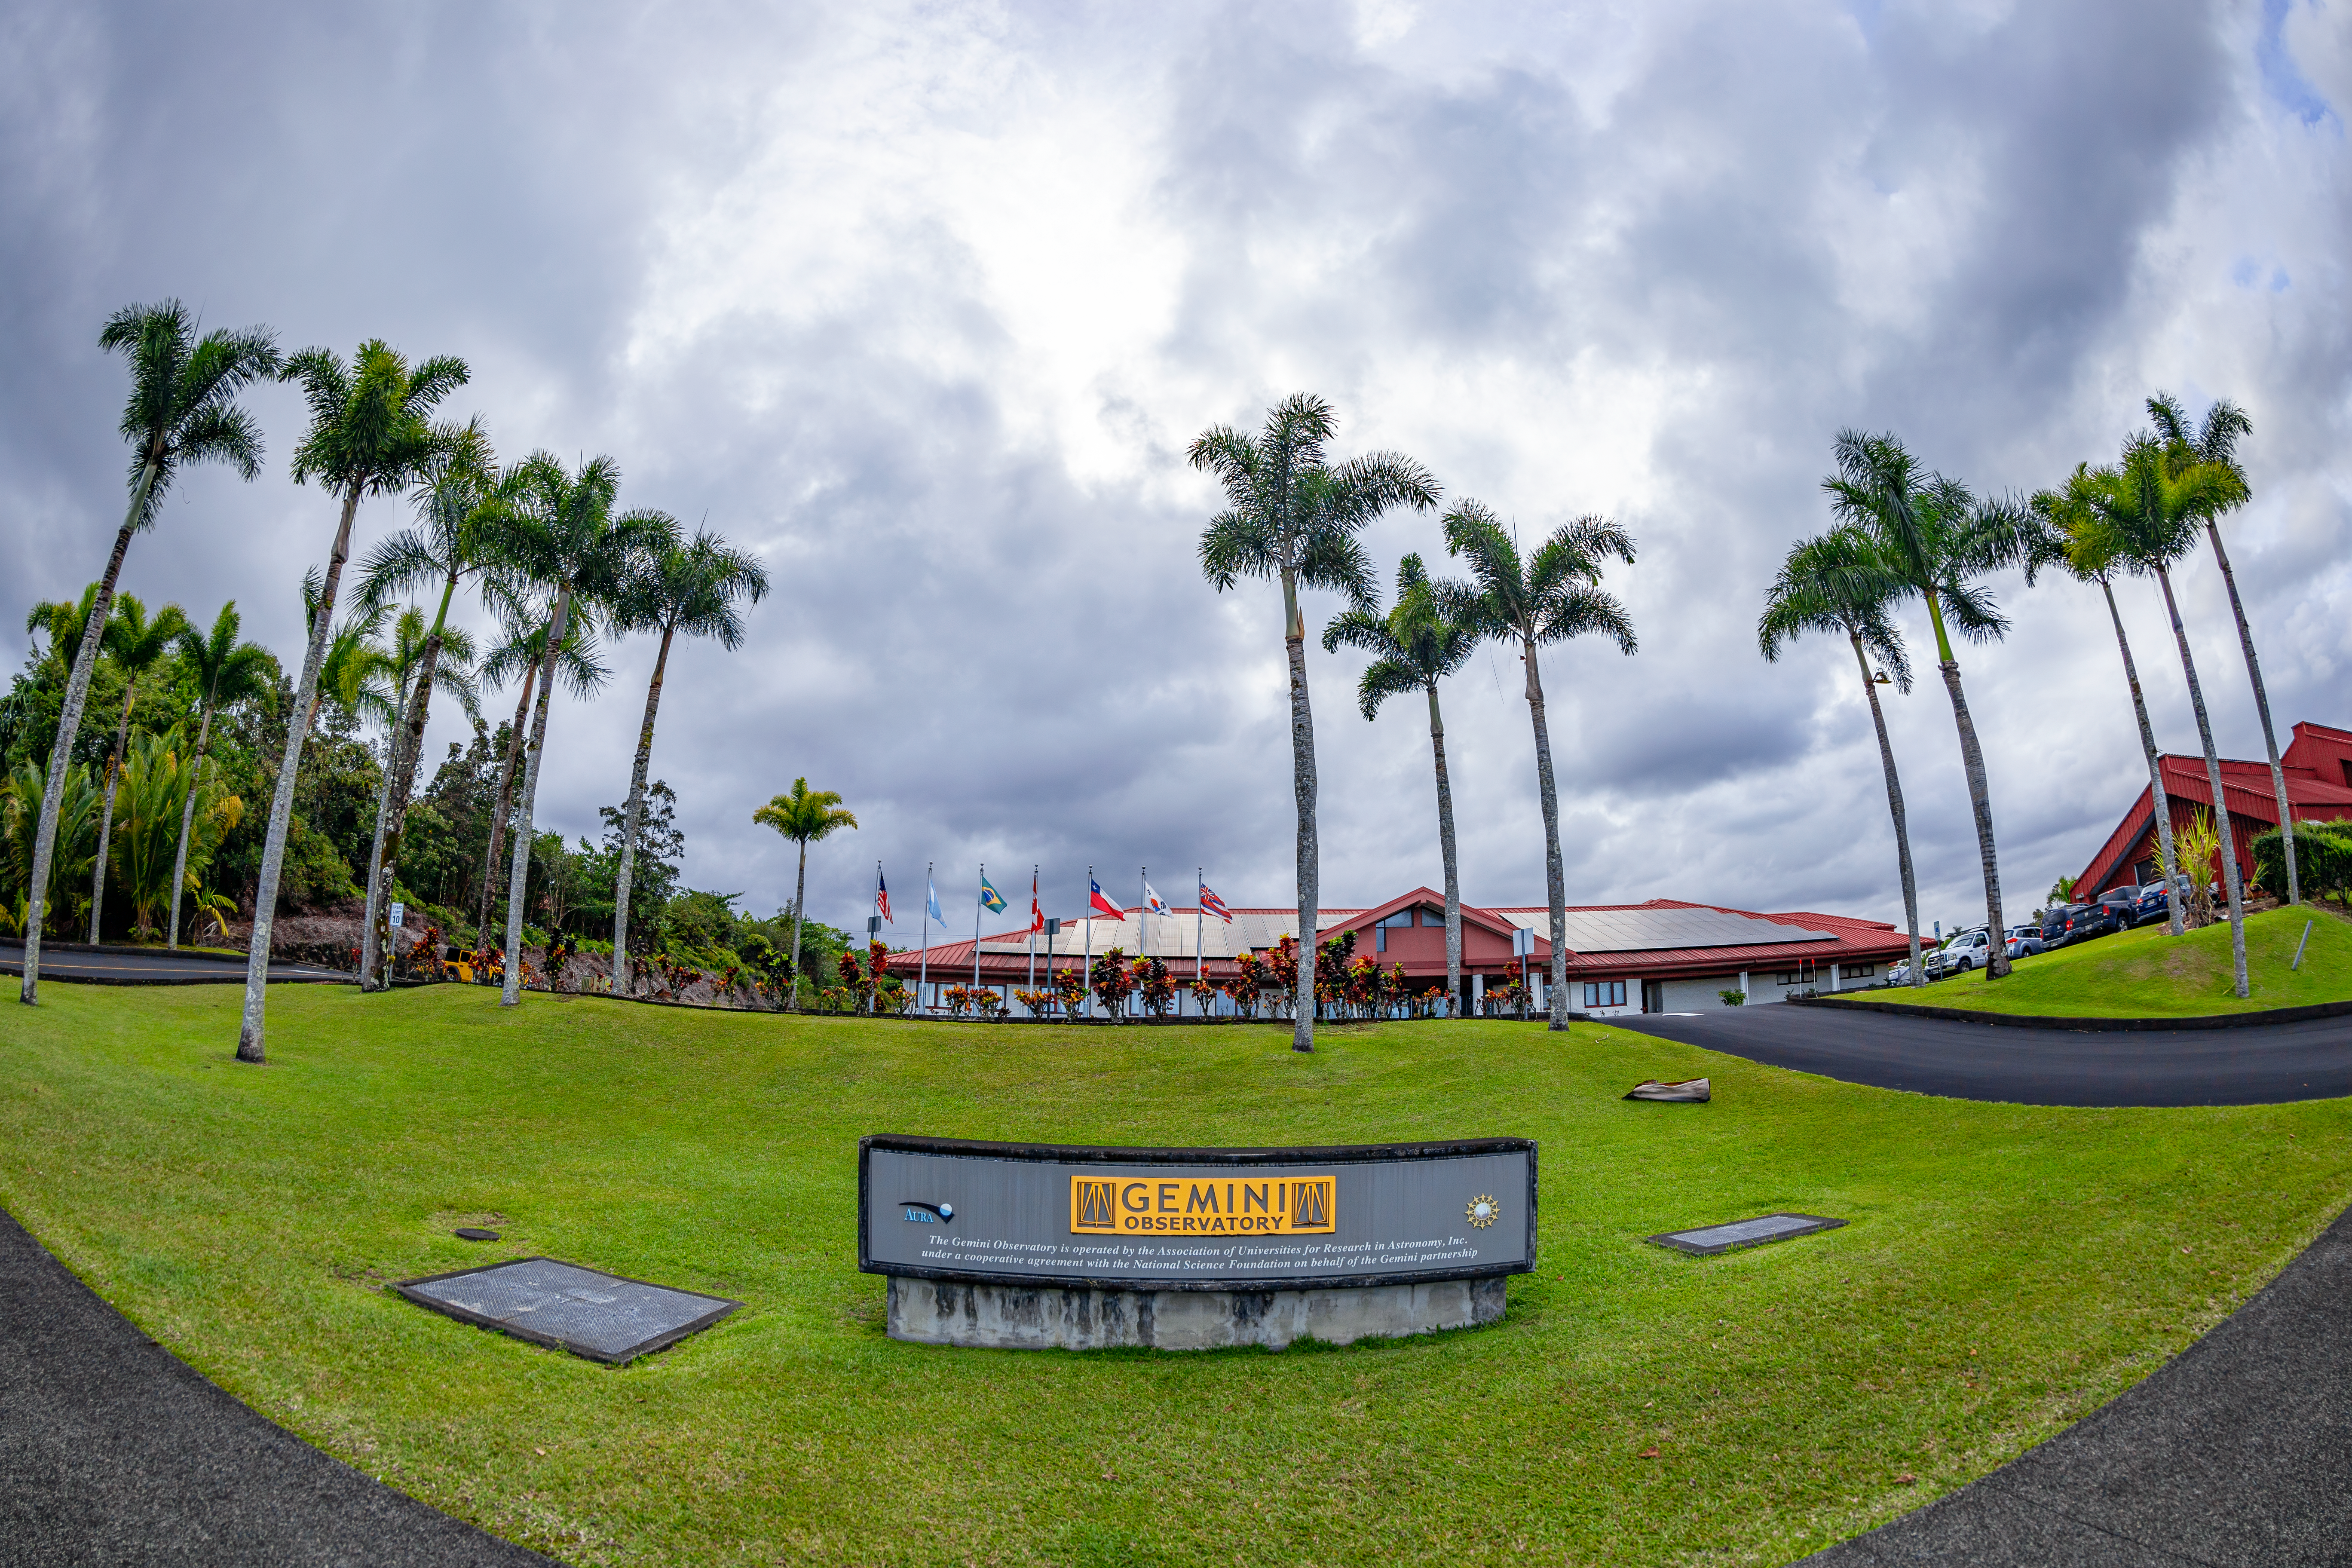

Gemini Observatory Placard

A placard of the Gemini Observatory in front of the Gemini North Hilo Base Facility in Hawaiʻi.

Credit: International Gemini Observatory/NOIRLab/NSF/AURA/T. Matsopoulos